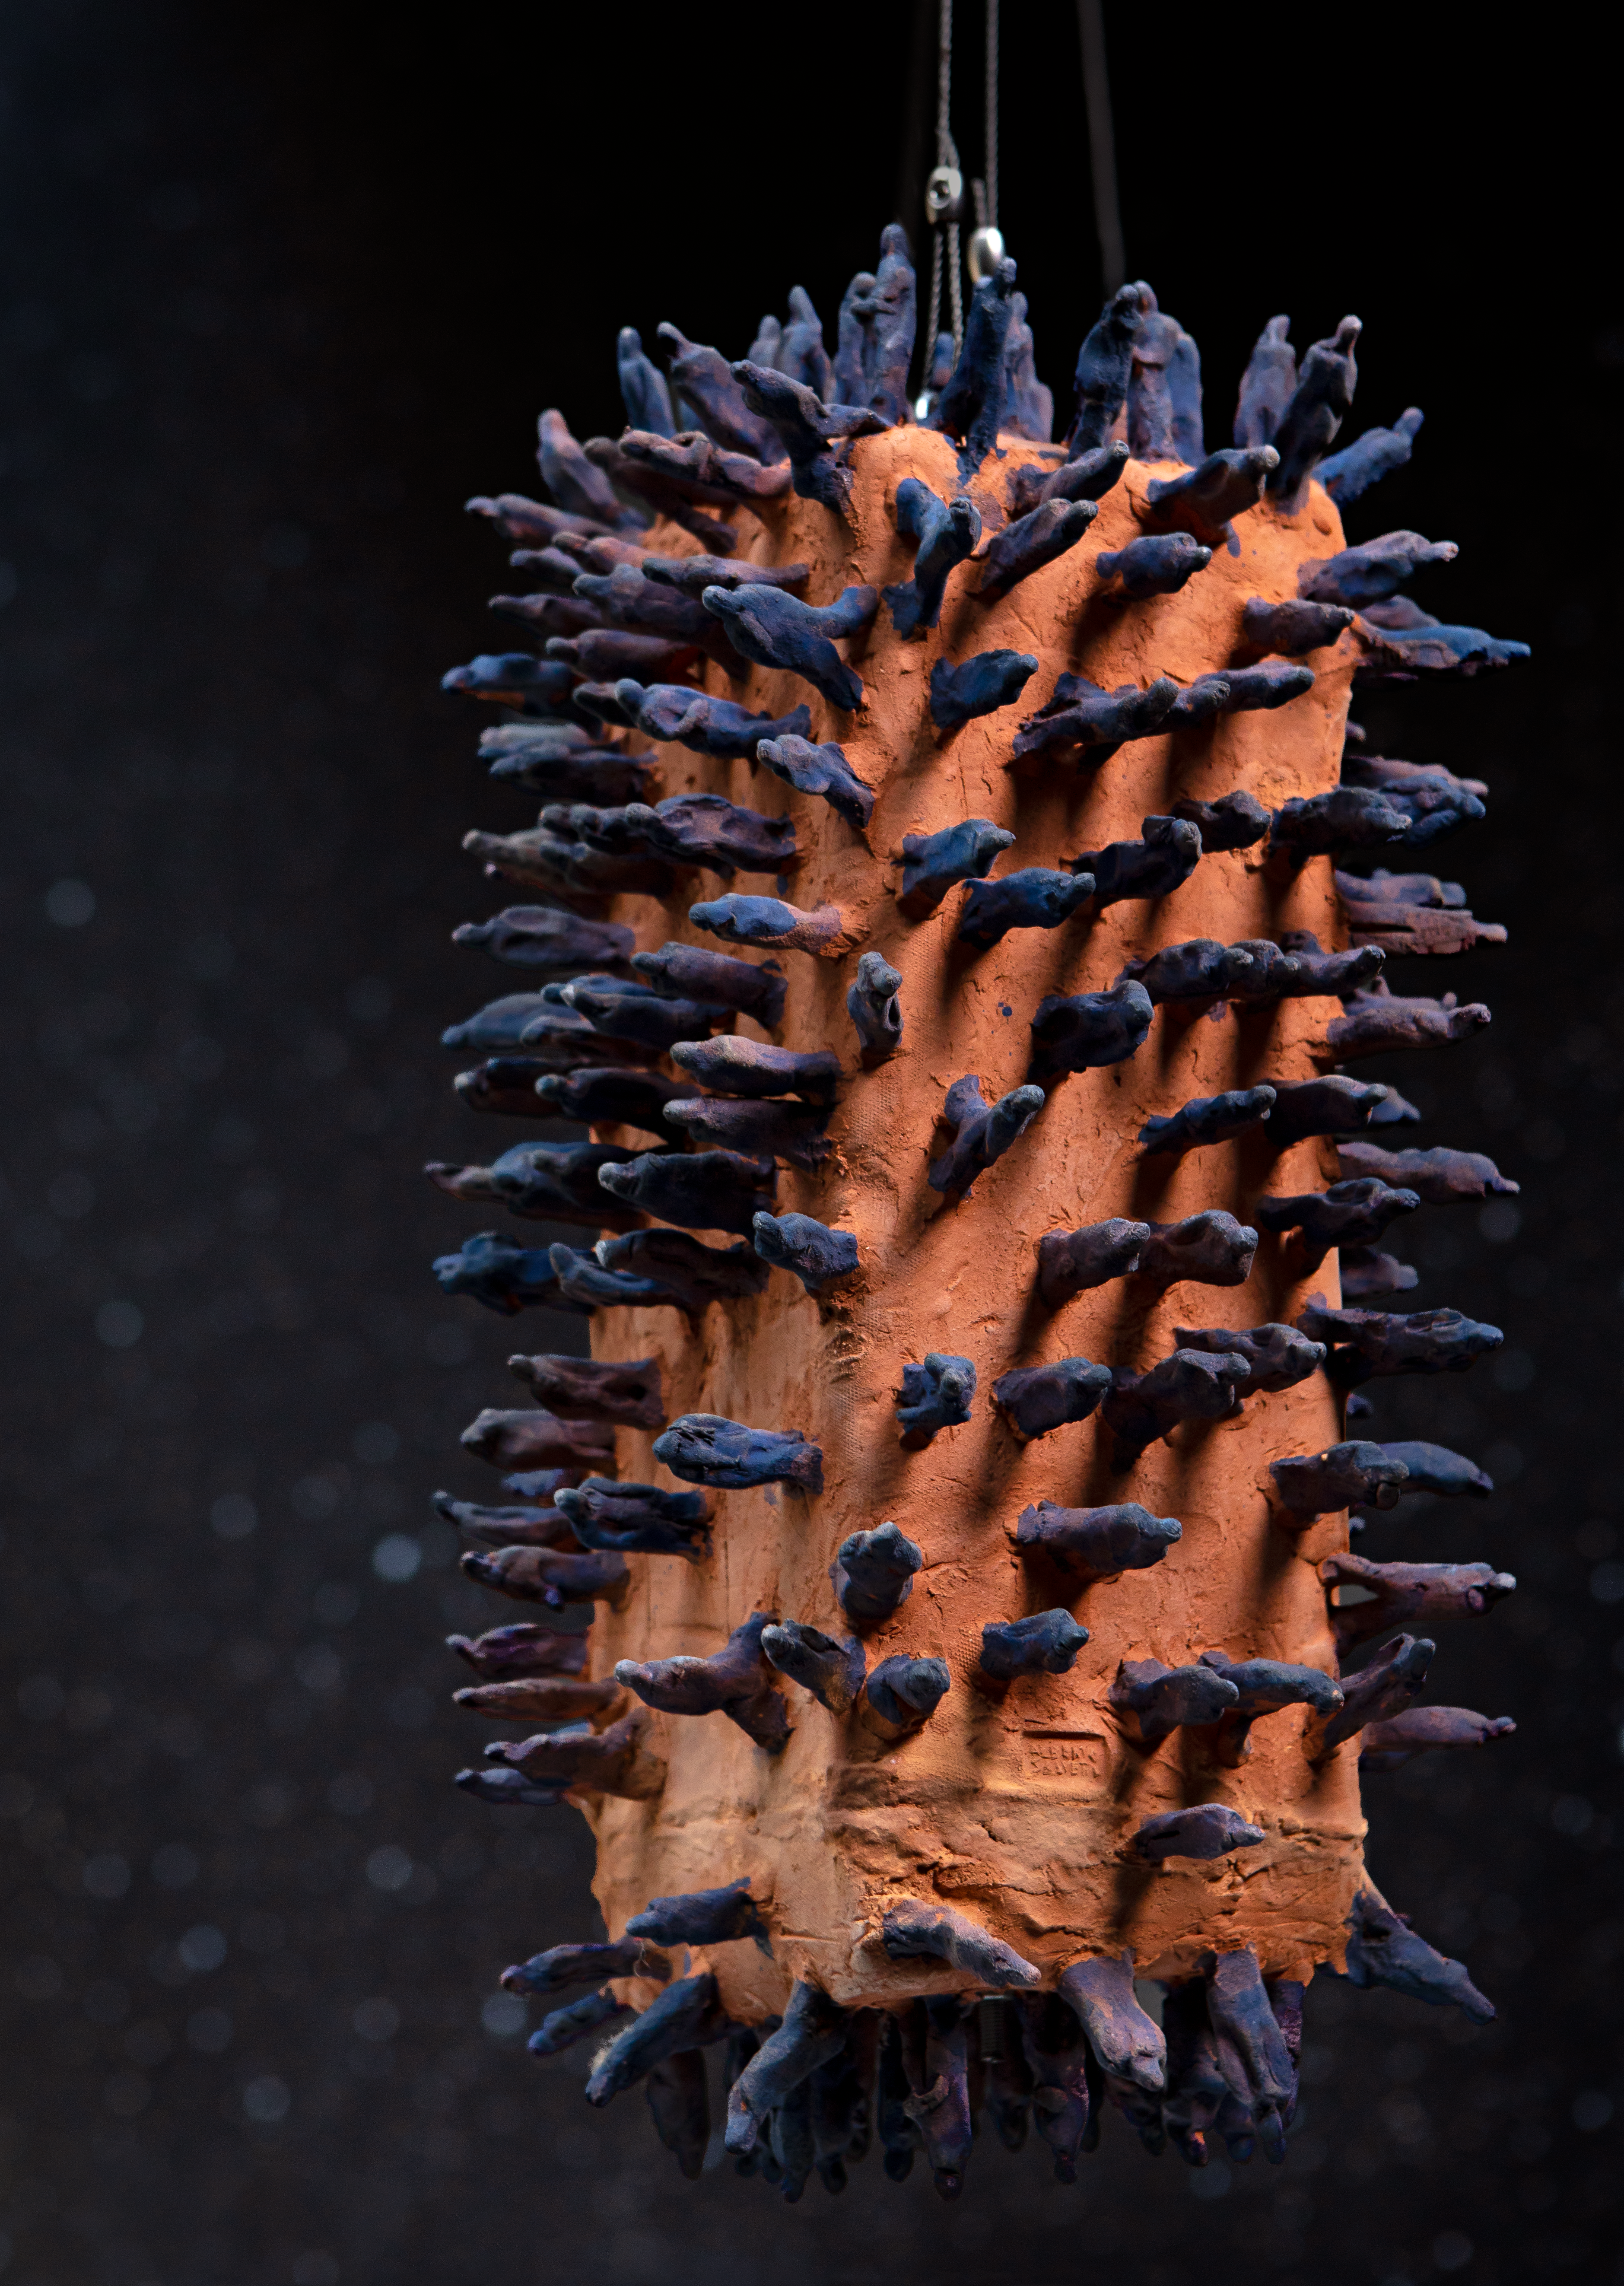

Terracotta army

This eye-catching artwork from Italian artist Alberto Salvetti is being displayed in the ESO Supernova Planetarium & Visitor Centre as part of the Our Place in Space exhibition.

The exhibition will be on display from 17 May to 2 September 2018 and will showcase art and science inspired by the spectacular images of the NASA/ESA Hubble Space Telescope.

Credit: ESO/M. Zamani